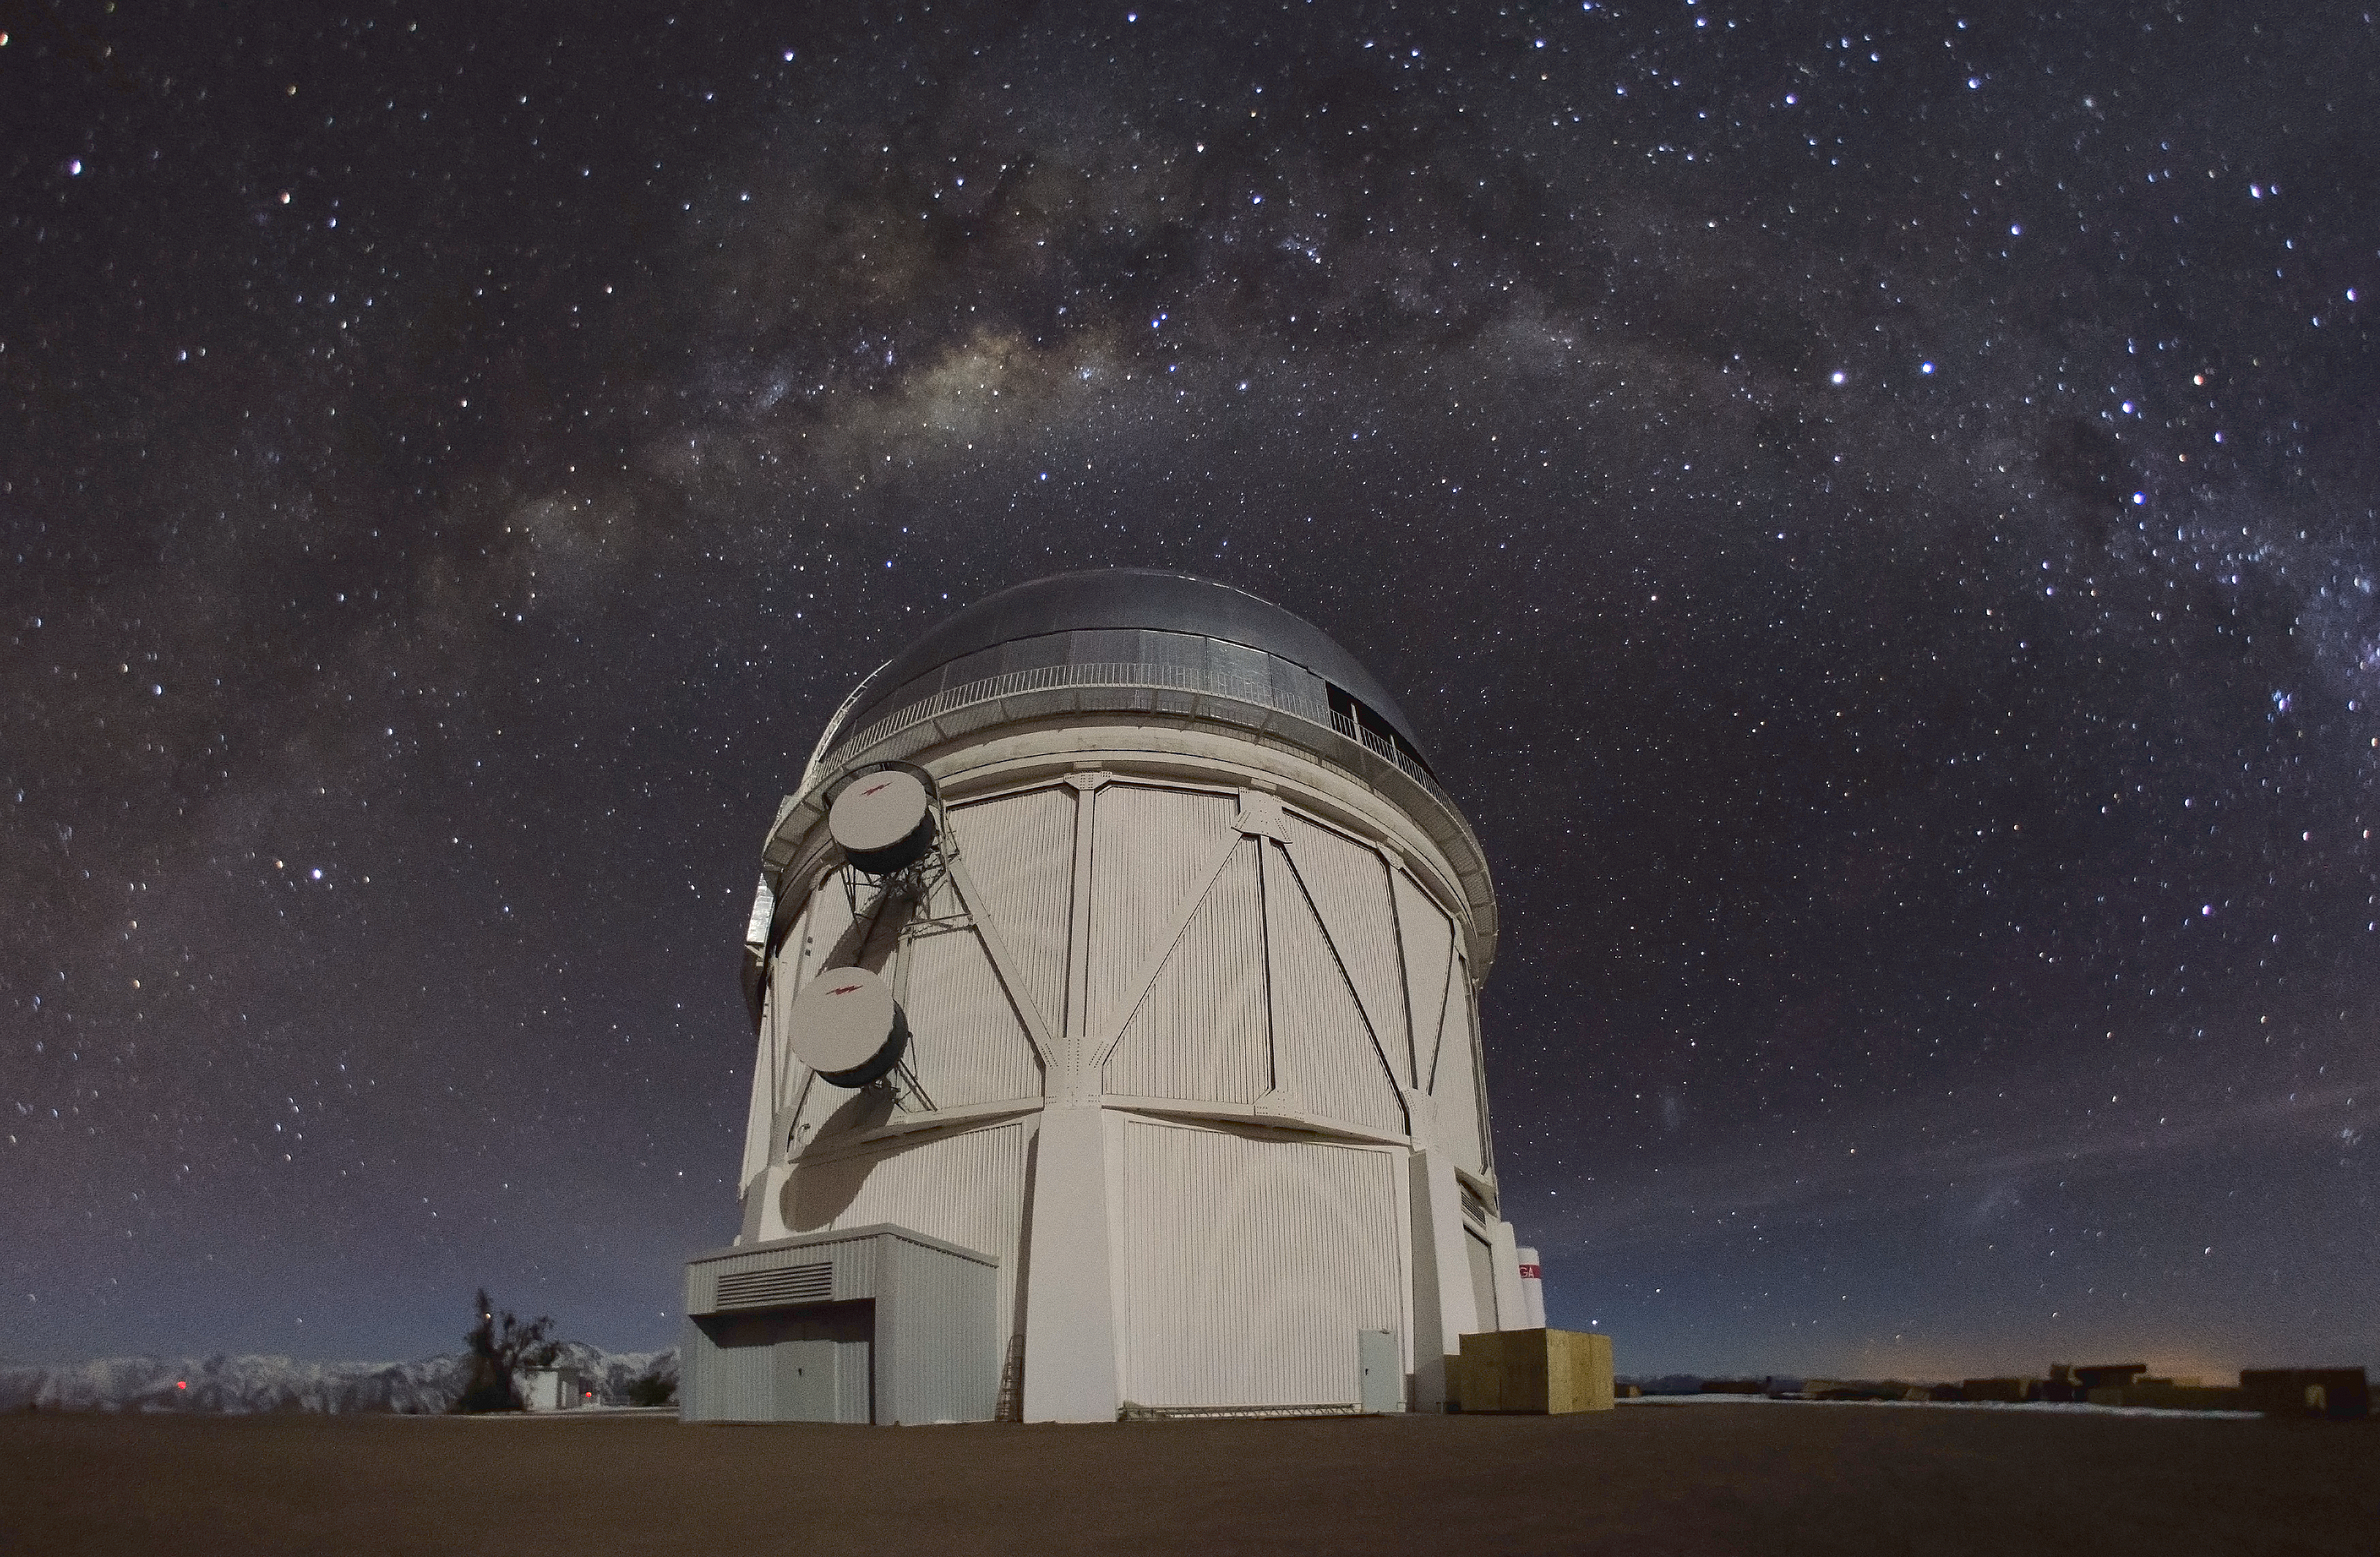

Víctor M. Blanco 4-meter Telescope

The Víctor M. Blanco 4-meter Telescope dome appears under the Milky Way at Cerro Tololo Inter-American Observatory.

Credit: CTIO/NOIRLab/NSF/AURA/D. Munizaga